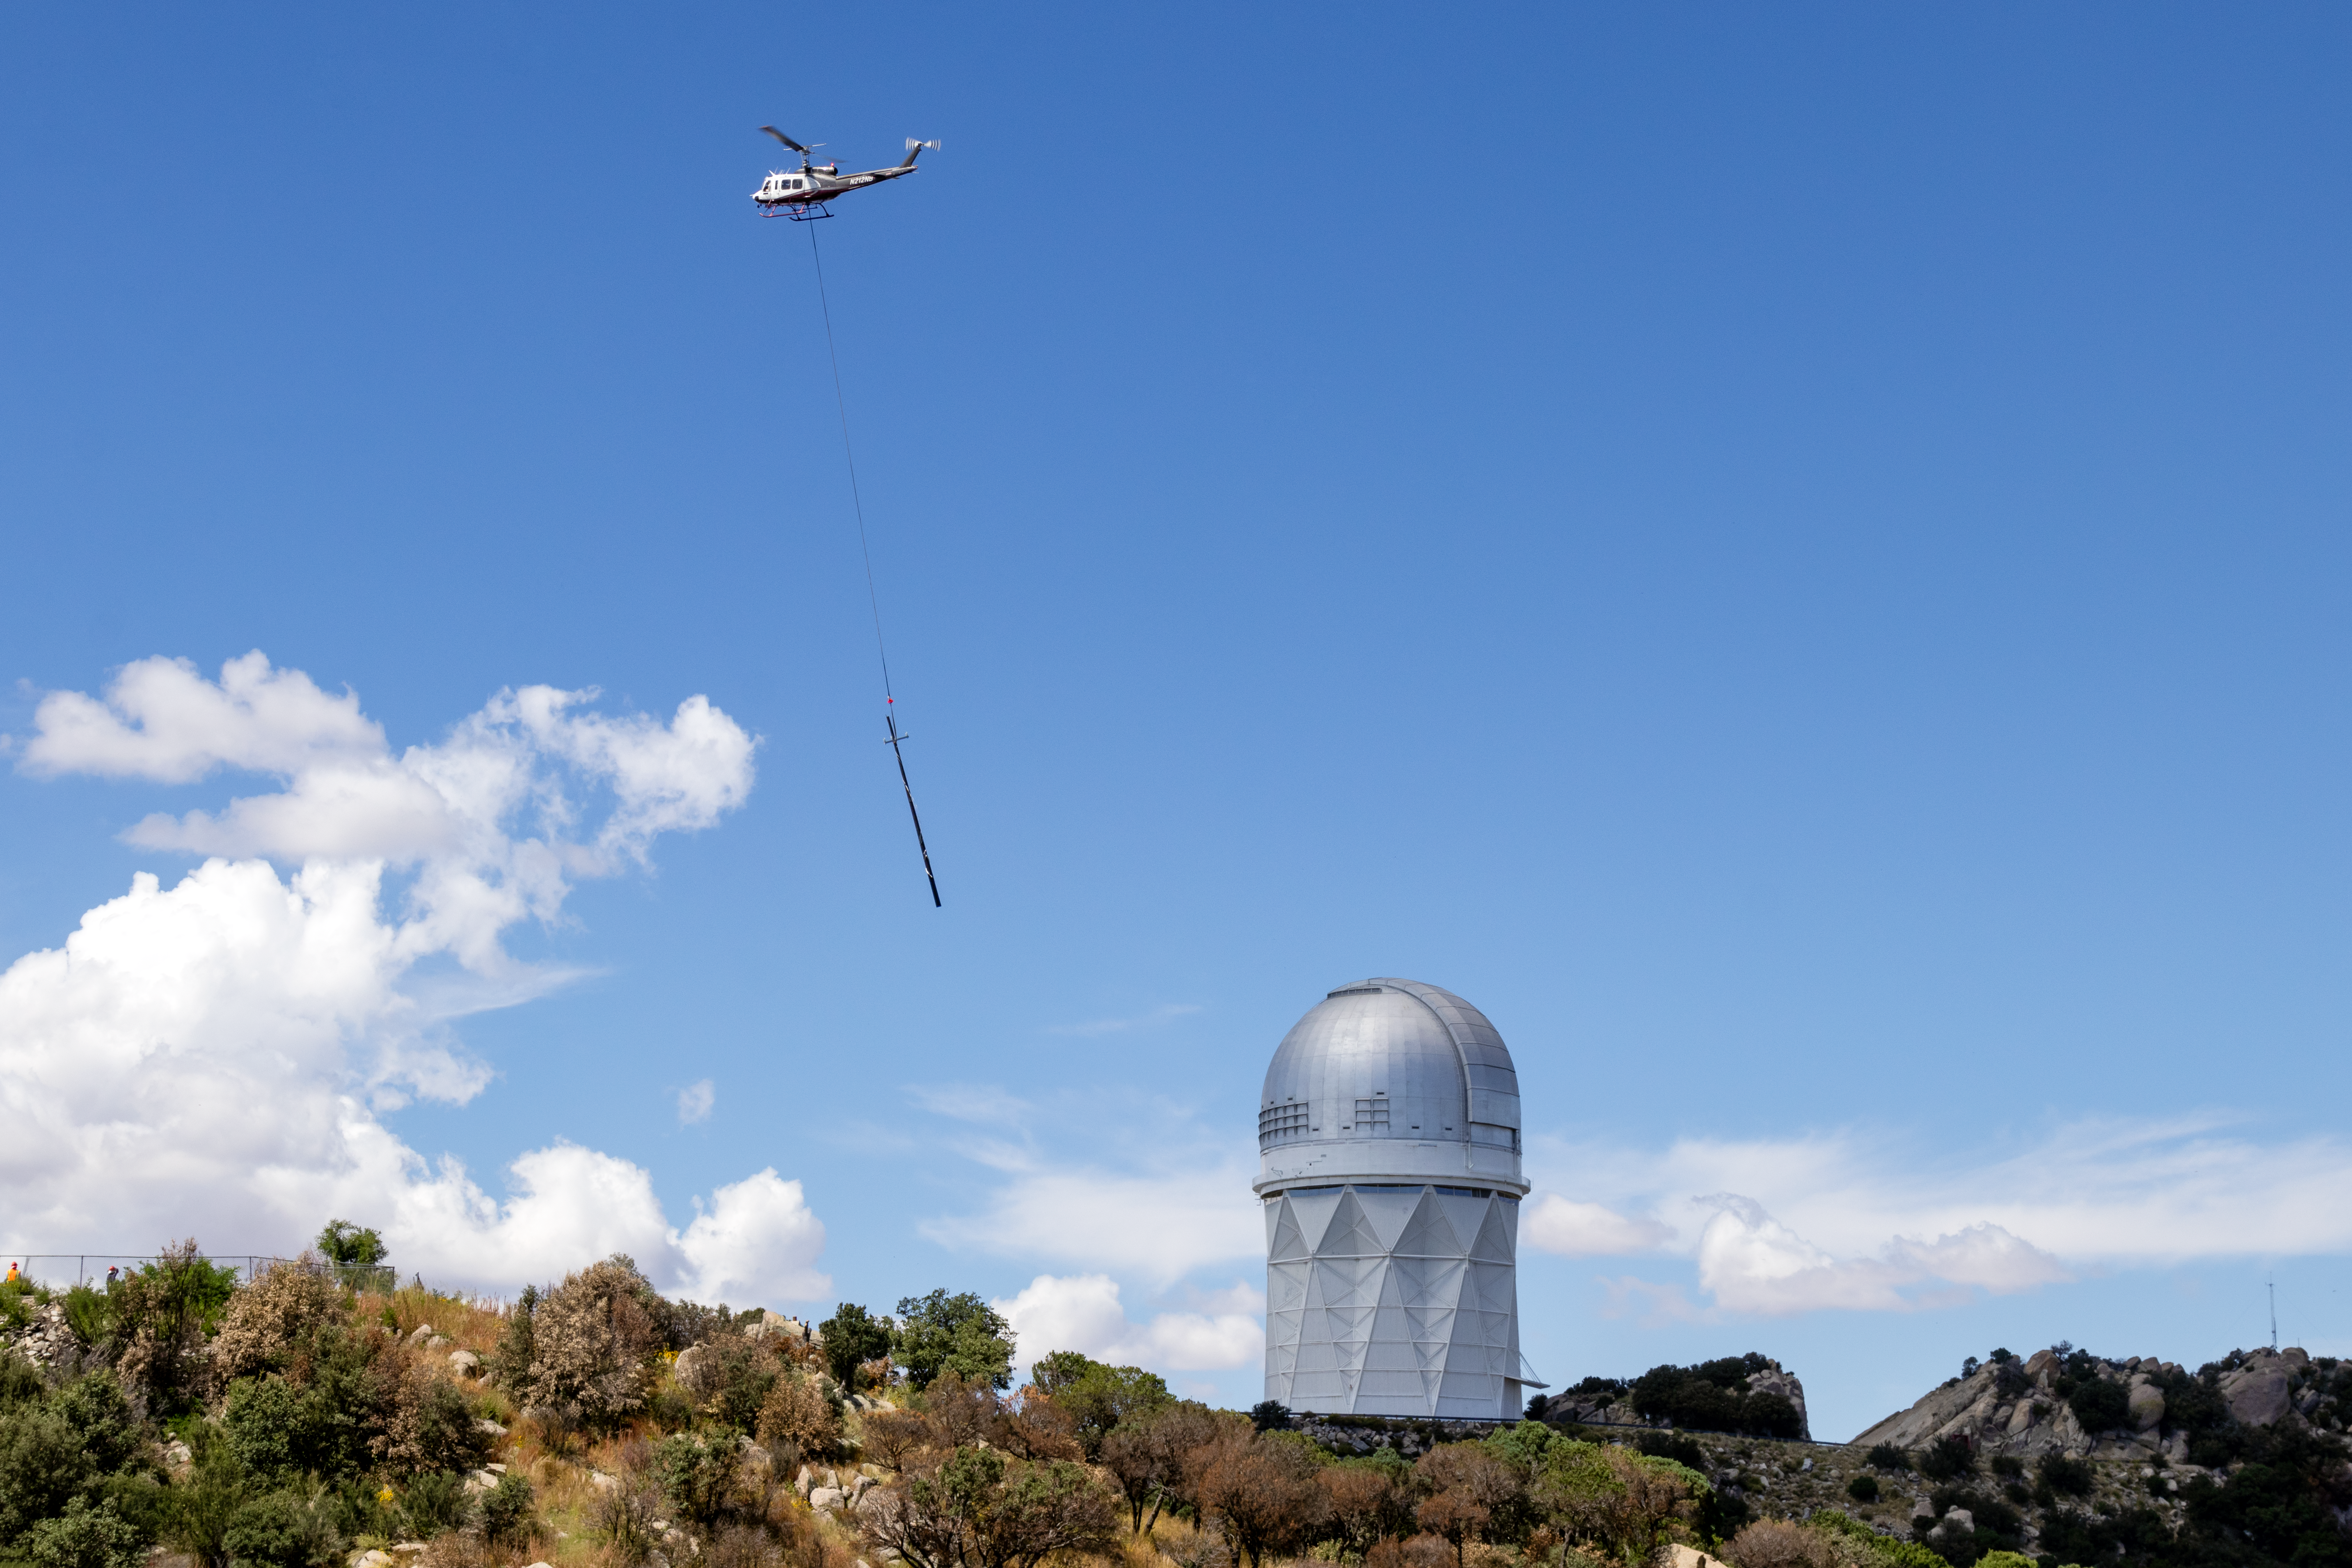

Grid power being restored at KPNO

A utility pole being delived to Kitt Peak as part of the work to restore grid power to the observatory.

Credit: KPNO/NOIRLab/NSF/AURA/R. Sparks